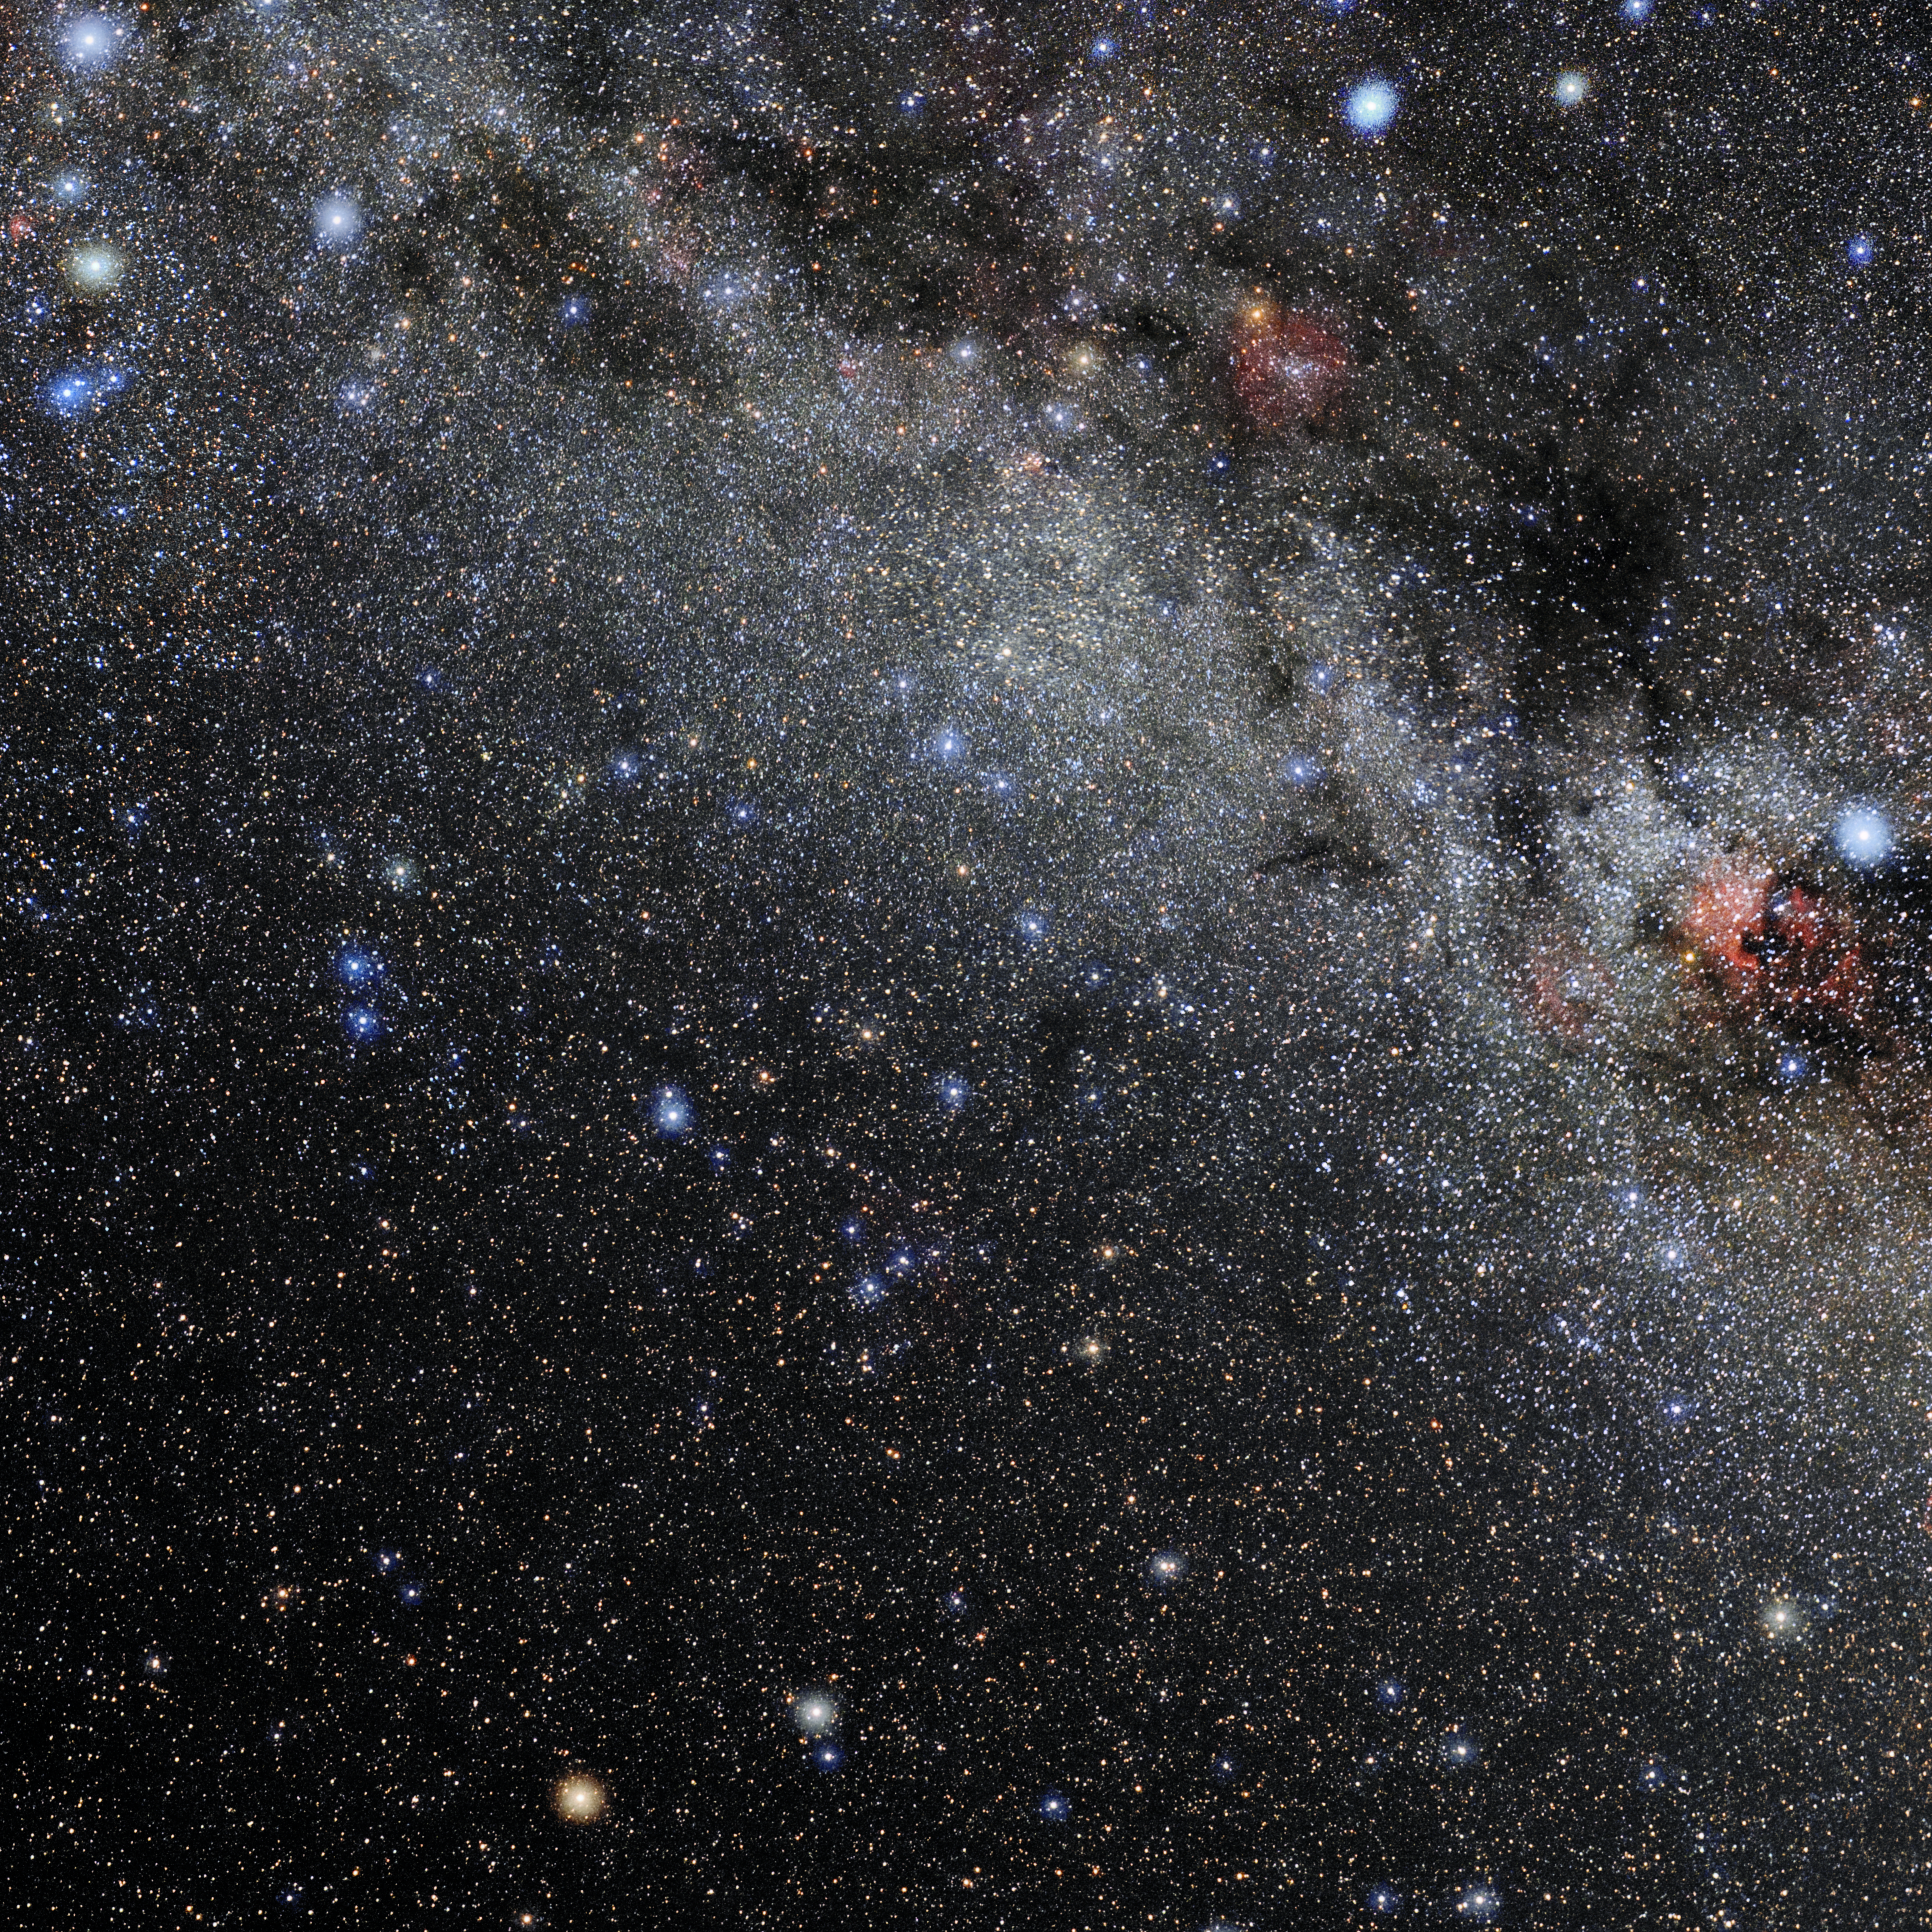

Lacerta

Photo of the constellation Lacerta produced by NOIRLab in collaboration with Eckhard Slawik, a German astrophotographer. Here is the annotated version.

Credit: E. Slawik/NOIRLab/NSF/AURA/M. Zamani